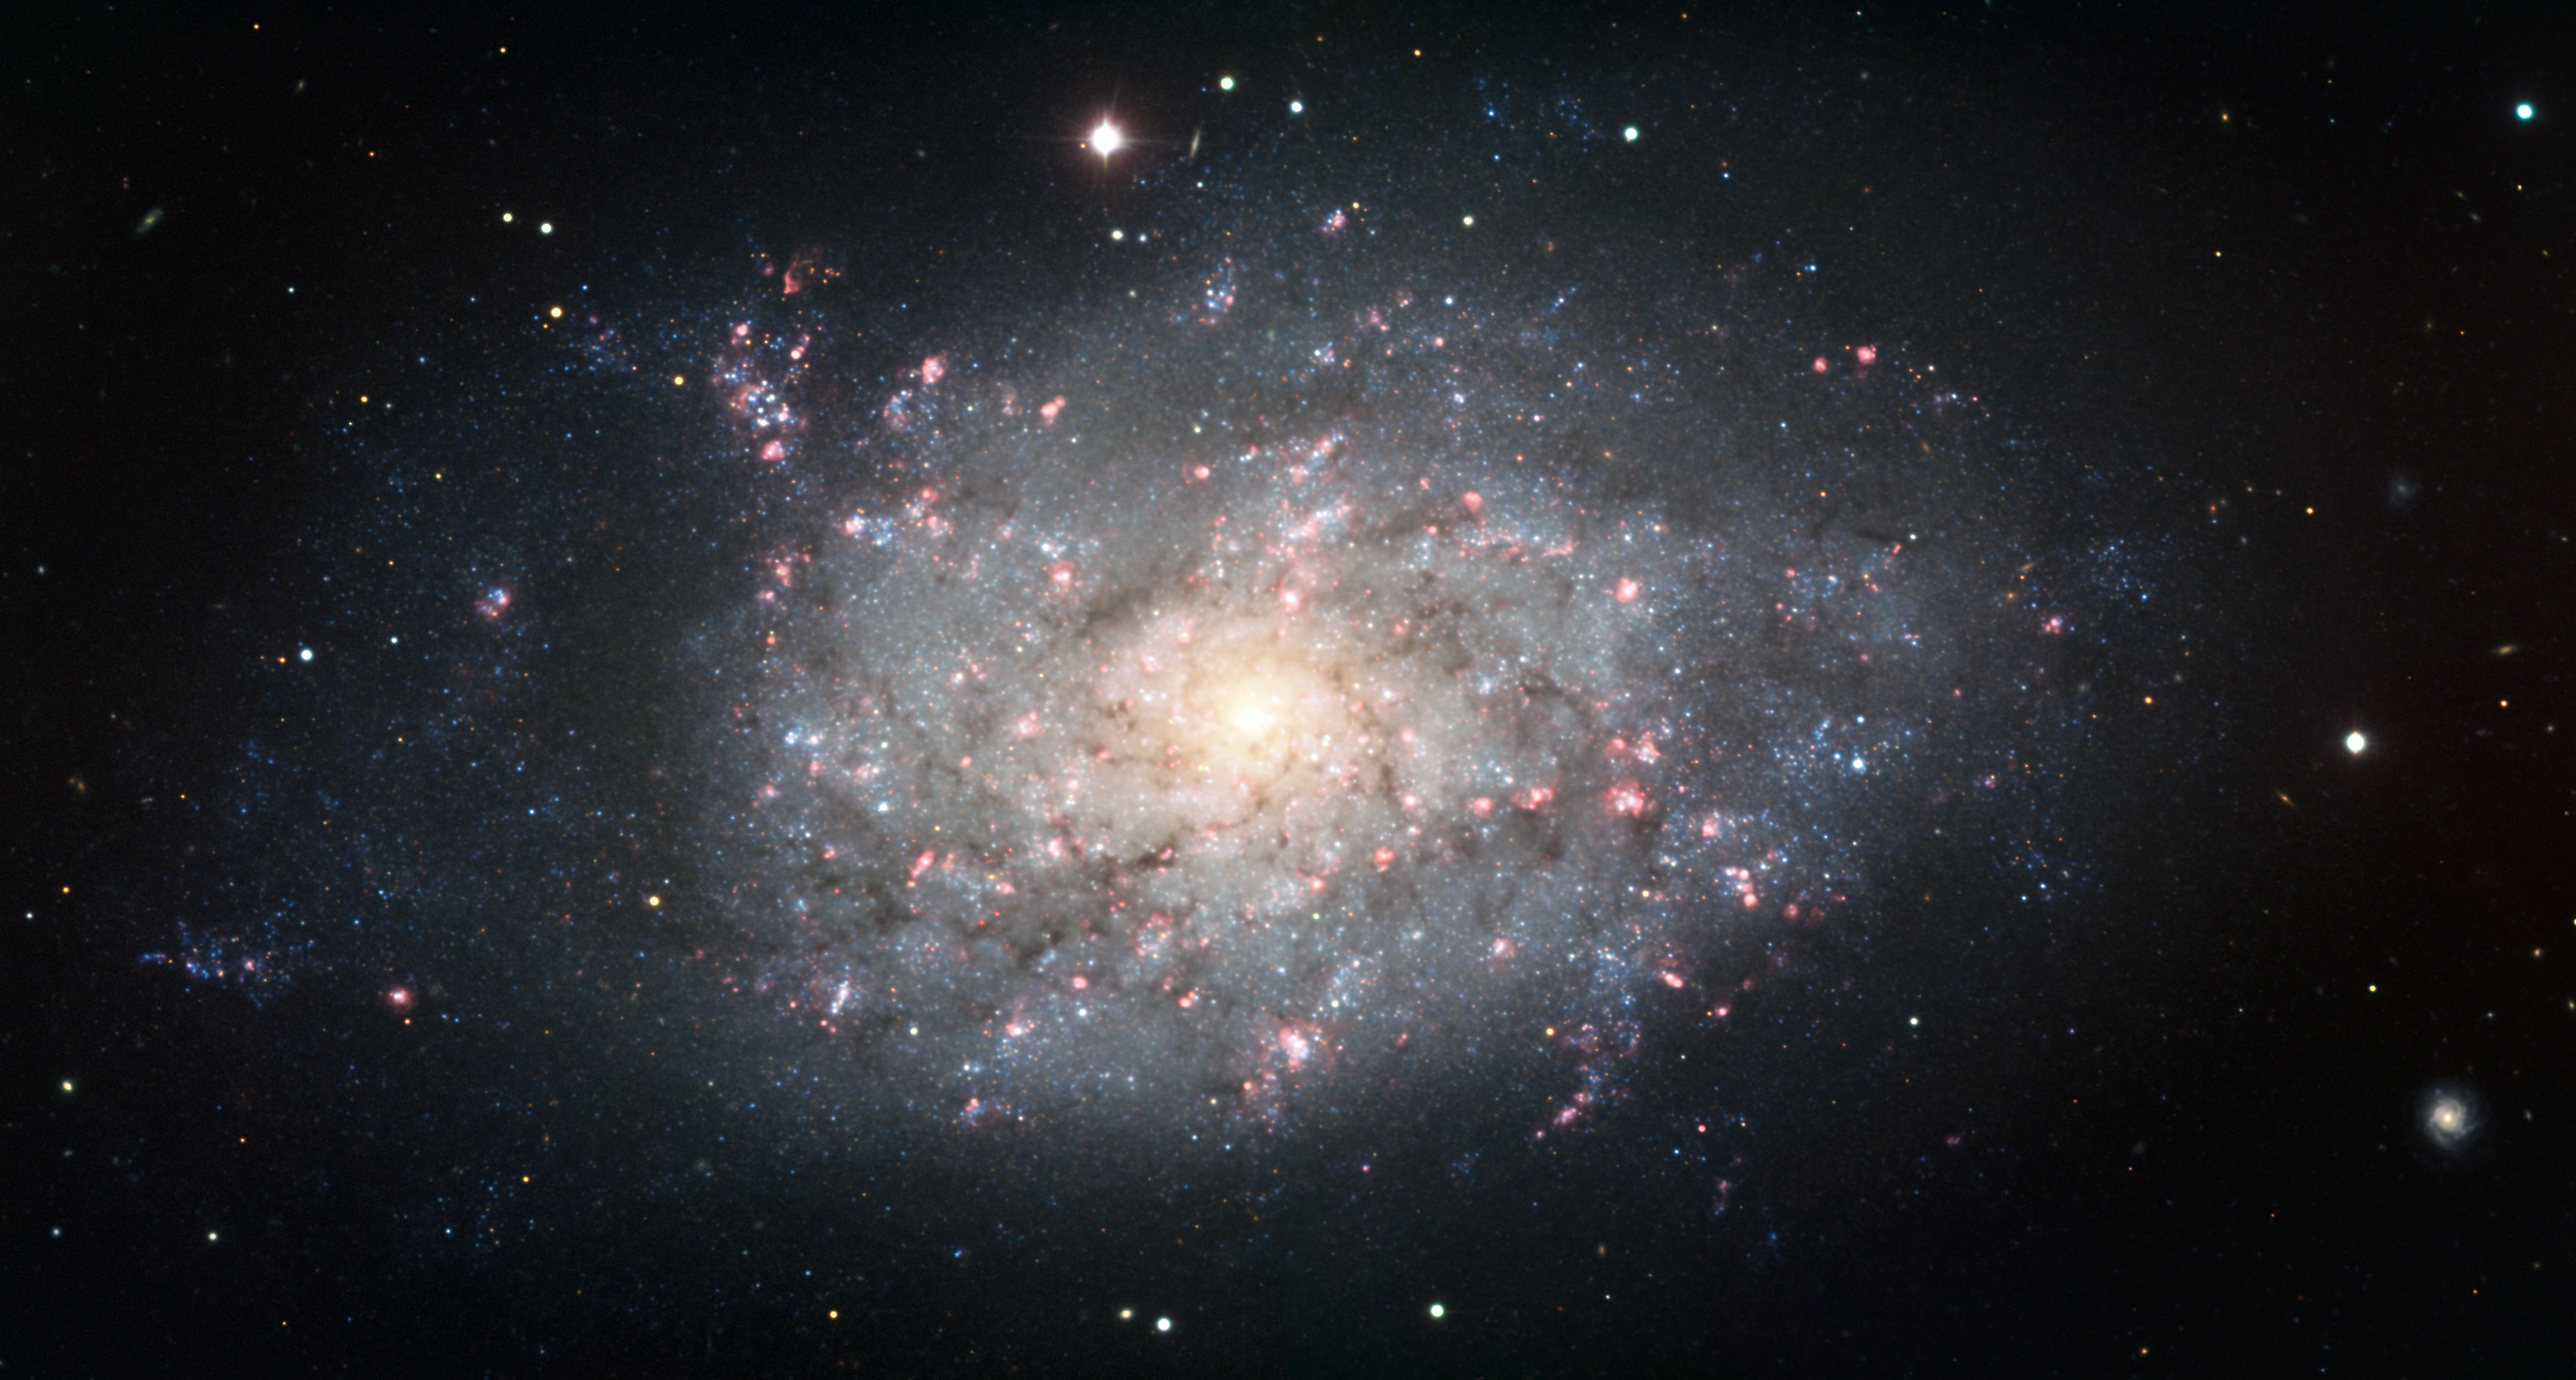

Spiral galaxy NGC 7793

Image of the chaotic spiral galaxy NGC 7793, observed with the FORS instrument attached to ESO’s Very Large Telescope at Paranal. The image is based on data obtained through B, V, I and H-alpha filters.

Credit: ESO